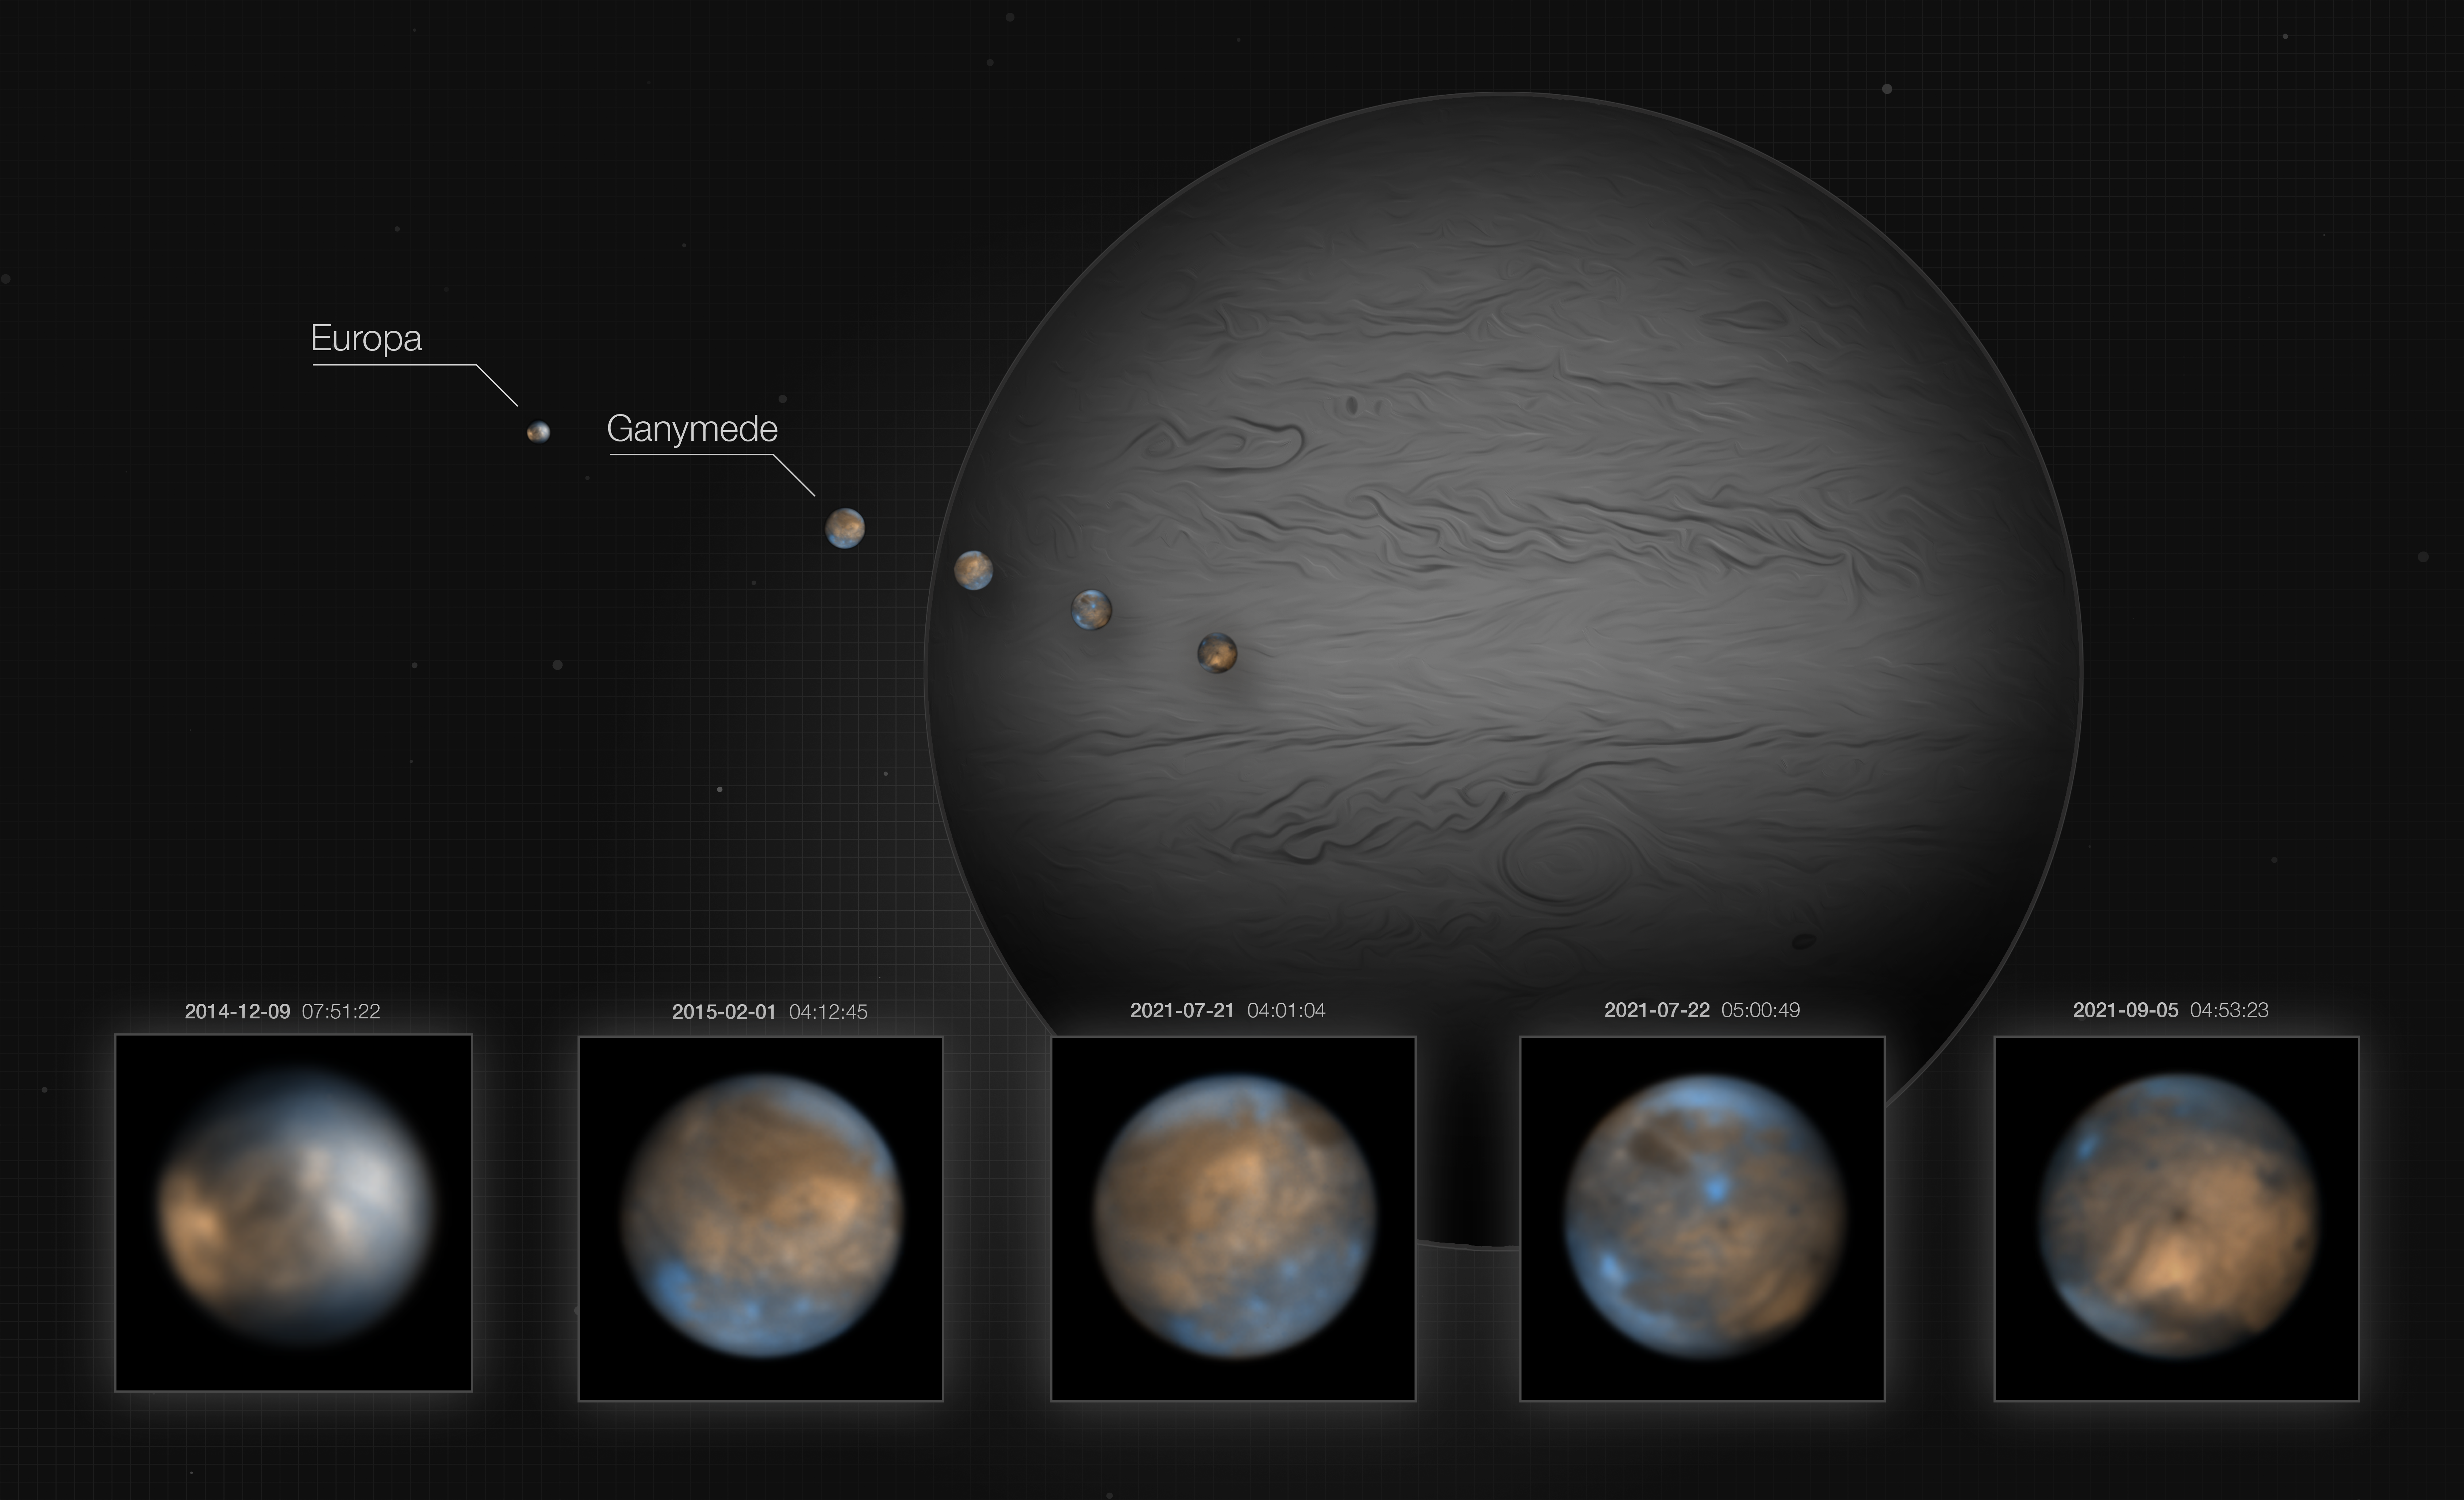

The icy moons of Jupiter

This Picture of the Week shows two of Jupiter’s moons, the icy Ganymede and Europa, which have been imaged in the infrared using the SPHERE instrument on ESO’s Very Large Telescope. Whilst Europa is quite similar in size to our own Moon, Ganymede is the largest moon in the whole Solar System – it’s even bigger than the planet Mercury!

Their orbits around Jupiter are slightly elliptical, so they get closer and further away from the planet as they orbit it. This results in the moons being stretched and squeezed by the gravitational pull from Jupiter at periodical intervals. This creates frictional heat, warming the insides of the moons, which has made them geologically active. Europa in particular is likely to have active plumes and geysers erupting from the oceans of liquid water beneath the thick ice cover that makes up the surface.

Estimates on the abundances of chemical species on the marble-like surfaces of these moons could be made thanks to these new images and also spectra, which have been published in two studies by Oliver King and Leigh N. Fletcher at the University of Leicester in the United Kingdom. They found that the bright regions of Ganymede consist mainly of water in the form of ice with hints of various salts, and that they have formed more recently than the older darker patches, whose composition still remains a mystery to astronomers.

Observing these moons with ground-based telescopes is challenging, because they look as small as a 1 Euro coin seen from 3-5 km away. Earth’s atmosphere would completely blur these images, but SPHERE’s adaptive optics system corrects these distortions, delivering very sharp images with details as small as 150 km.

Credit: ESO/King & Fletcher. Jupiter background image: NASA, ESA, A. Simon (Goddard Space Flight Center), and M. H. Wong (University of California, Berkeley) and the OPAL team.